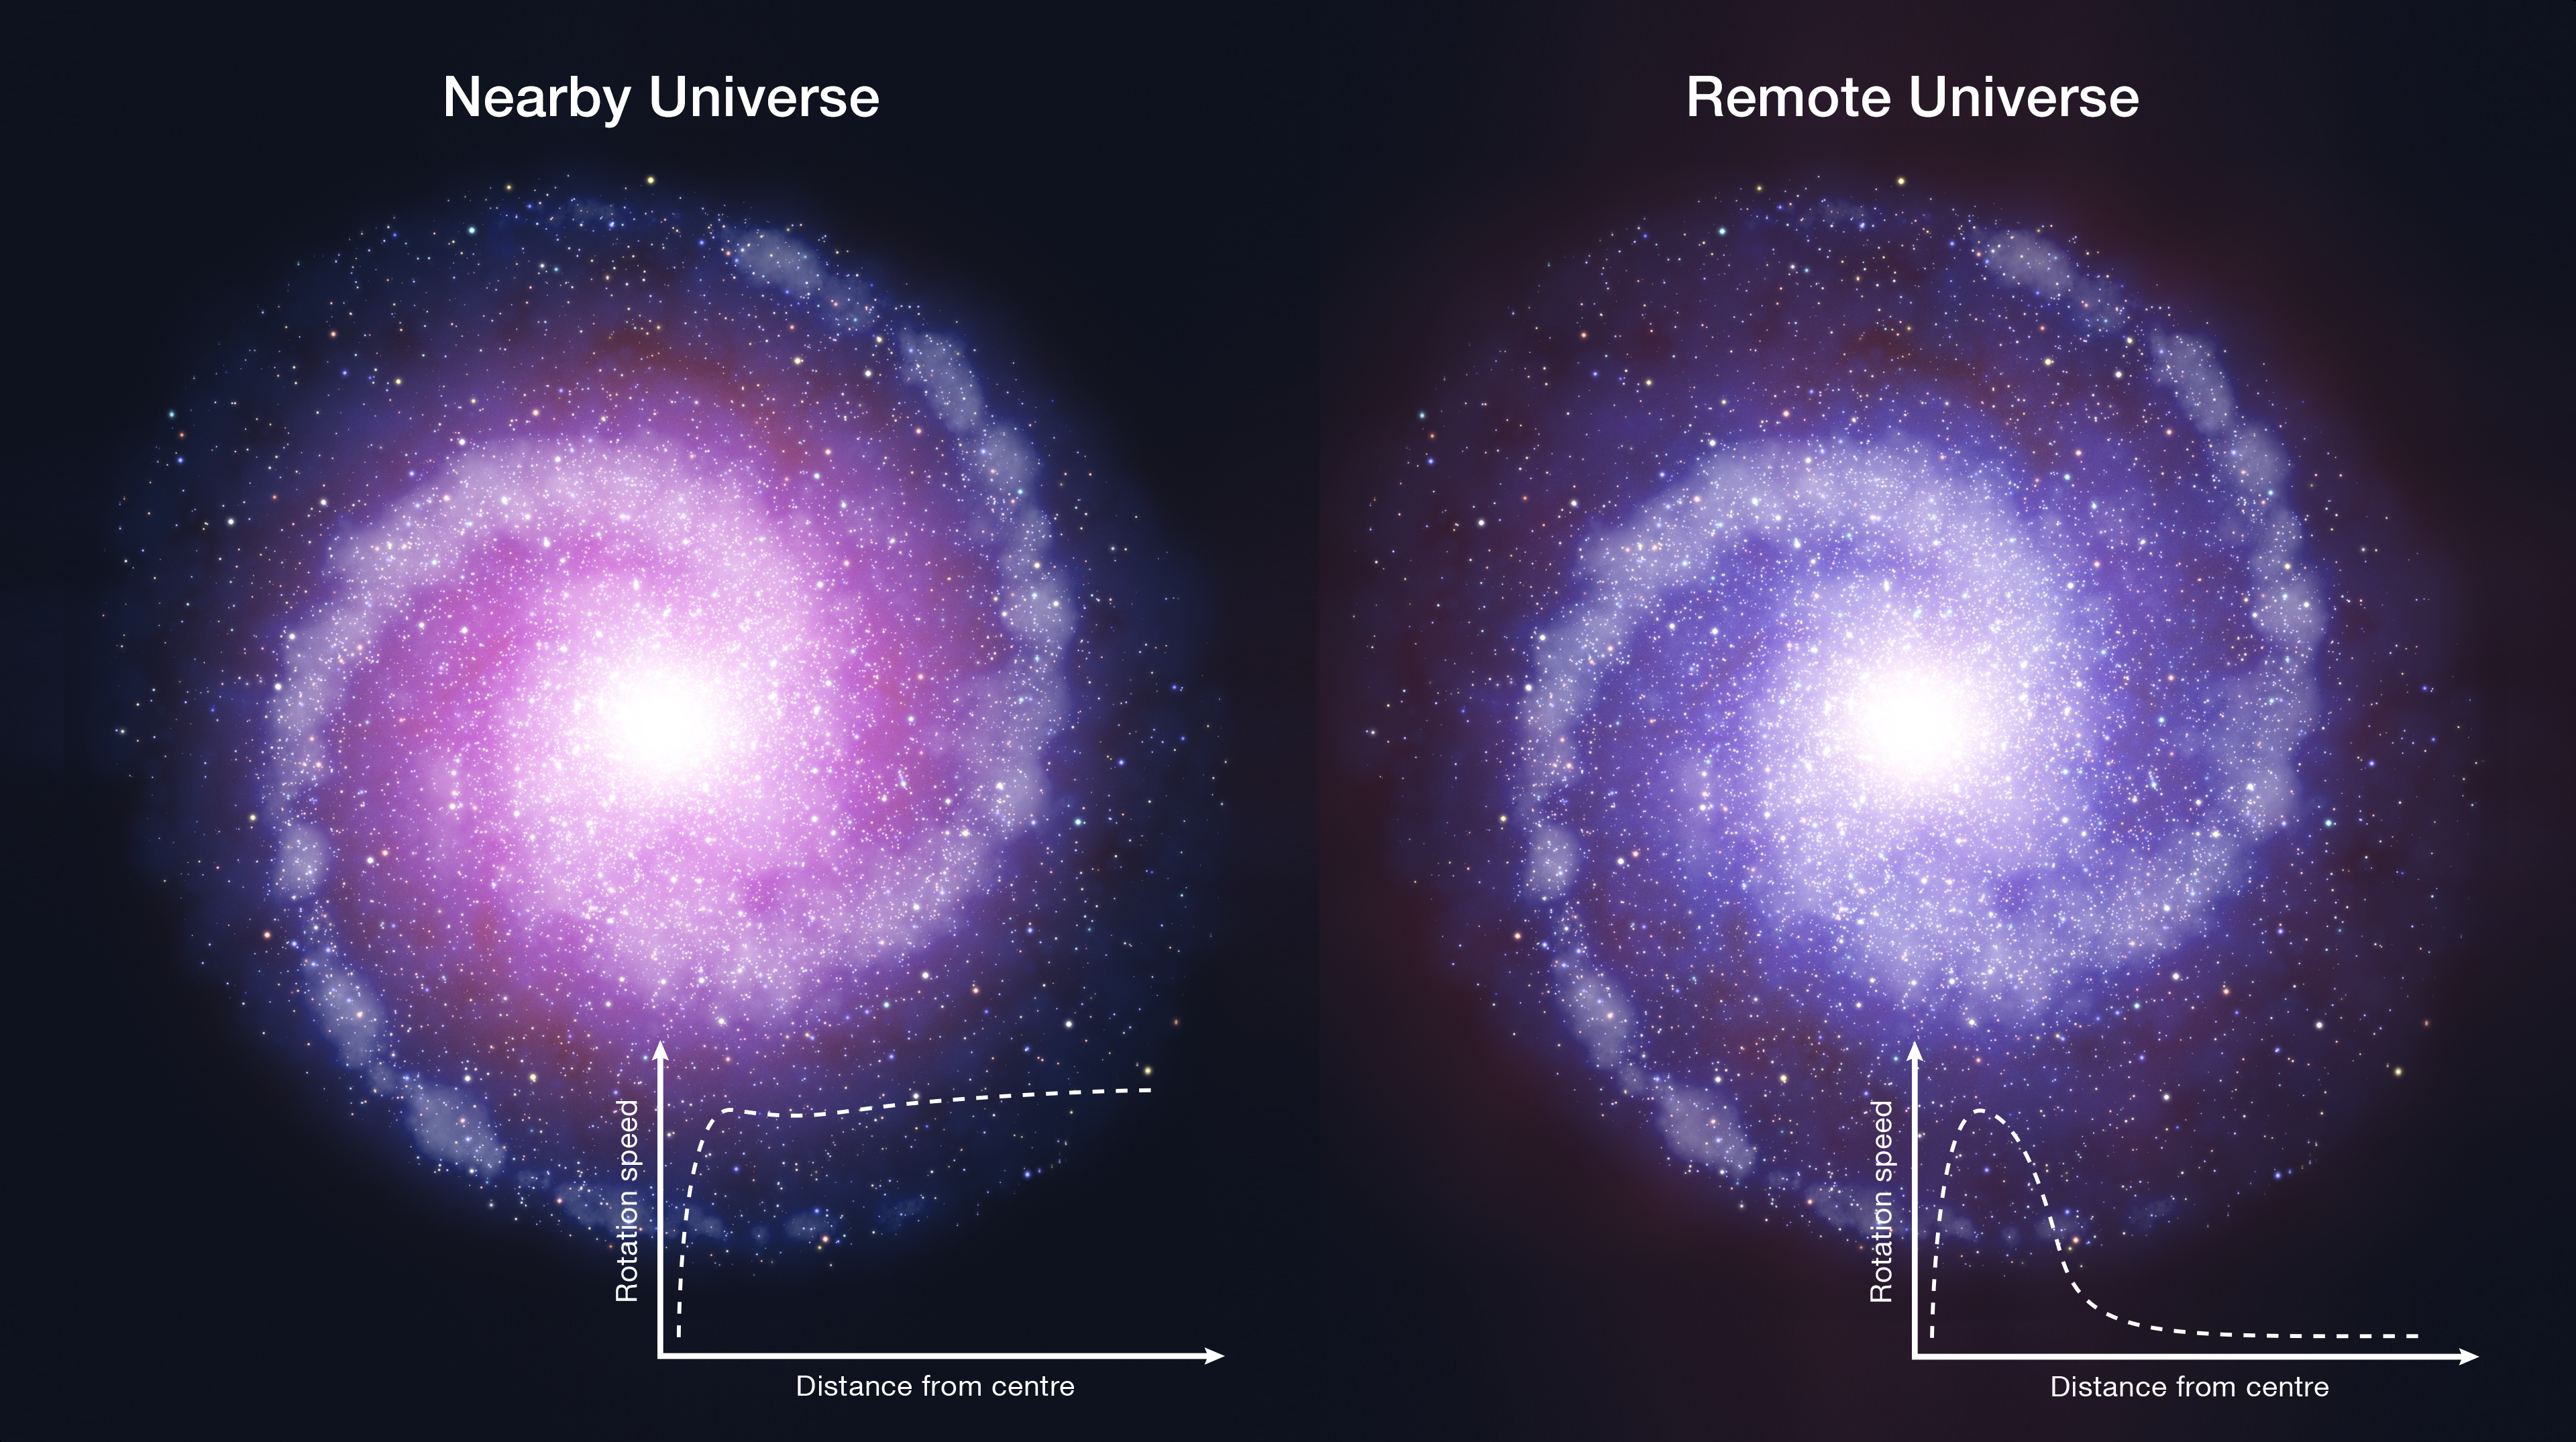

Comparison of rotating disc galaxies in the distant Universe and the present day

Schematic representation of rotating disc galaxies in the distant Universe and the present day. Observations with ESO's Very Large Telescope suggest that such massive star-forming disc galaxies in the early Universe were less influenced by dark matter. As a result the outer parts of distant galaxies rotate more slowly than comparable regions of galaxies in the local Universe. Their rotations curves, rather than being flat, drop with increasing radius.

Credit: ESO